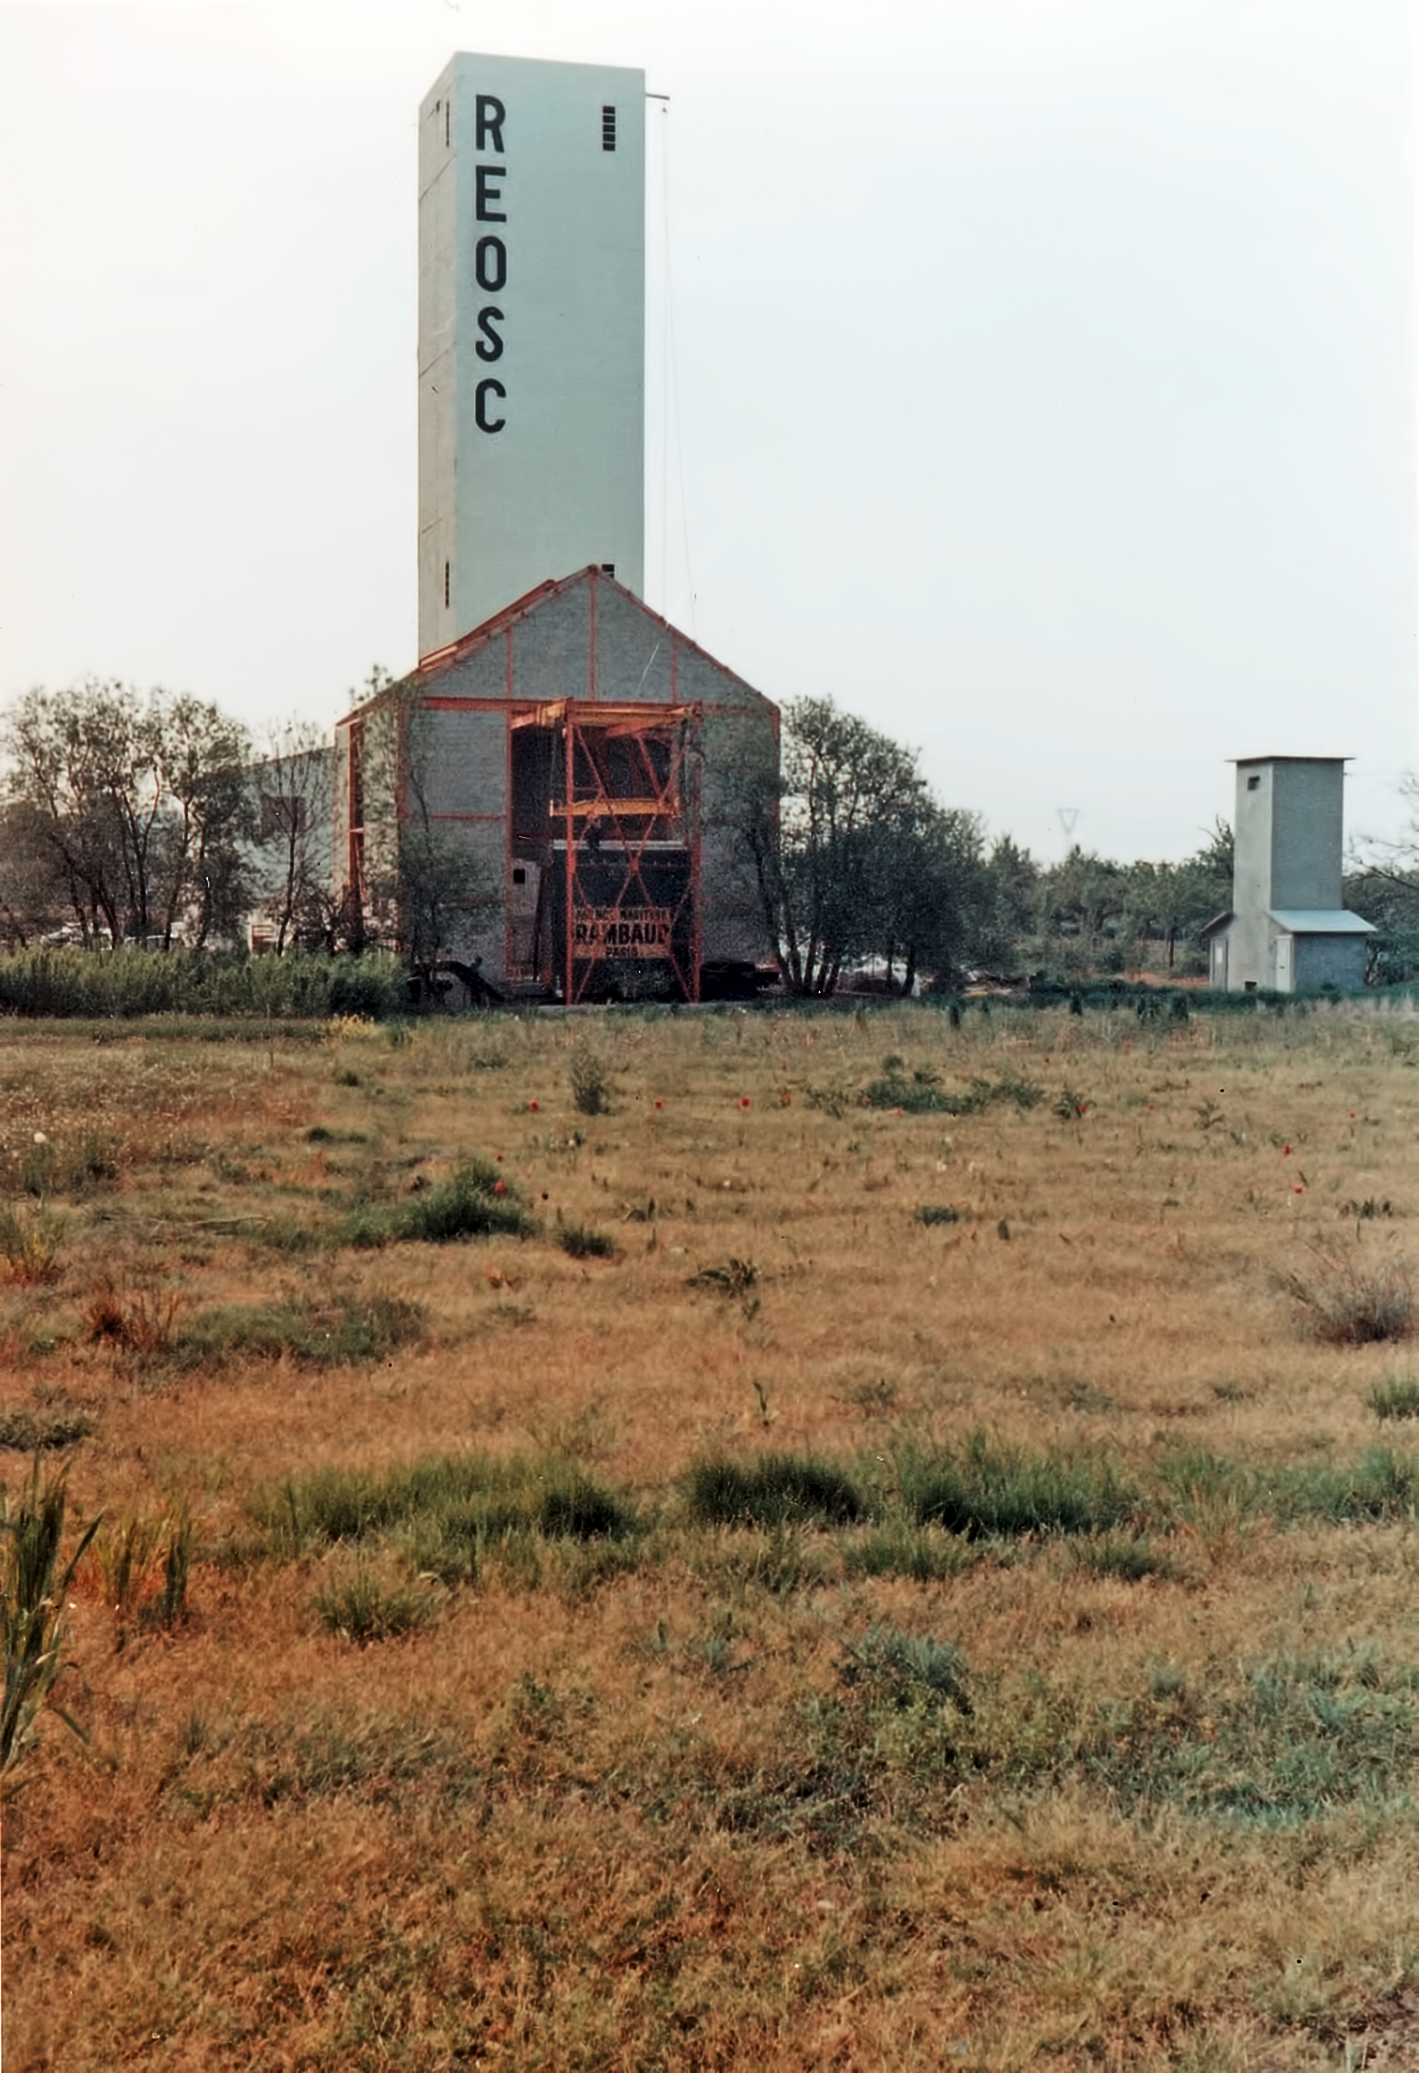

Building the ESO 3.6-metre telescope

The REOSC workshop at Ballainvilliers, near Paris, in 1967, where the primary mirror of the ESO 3.6-metre telescope was polished.

Credit: ESO